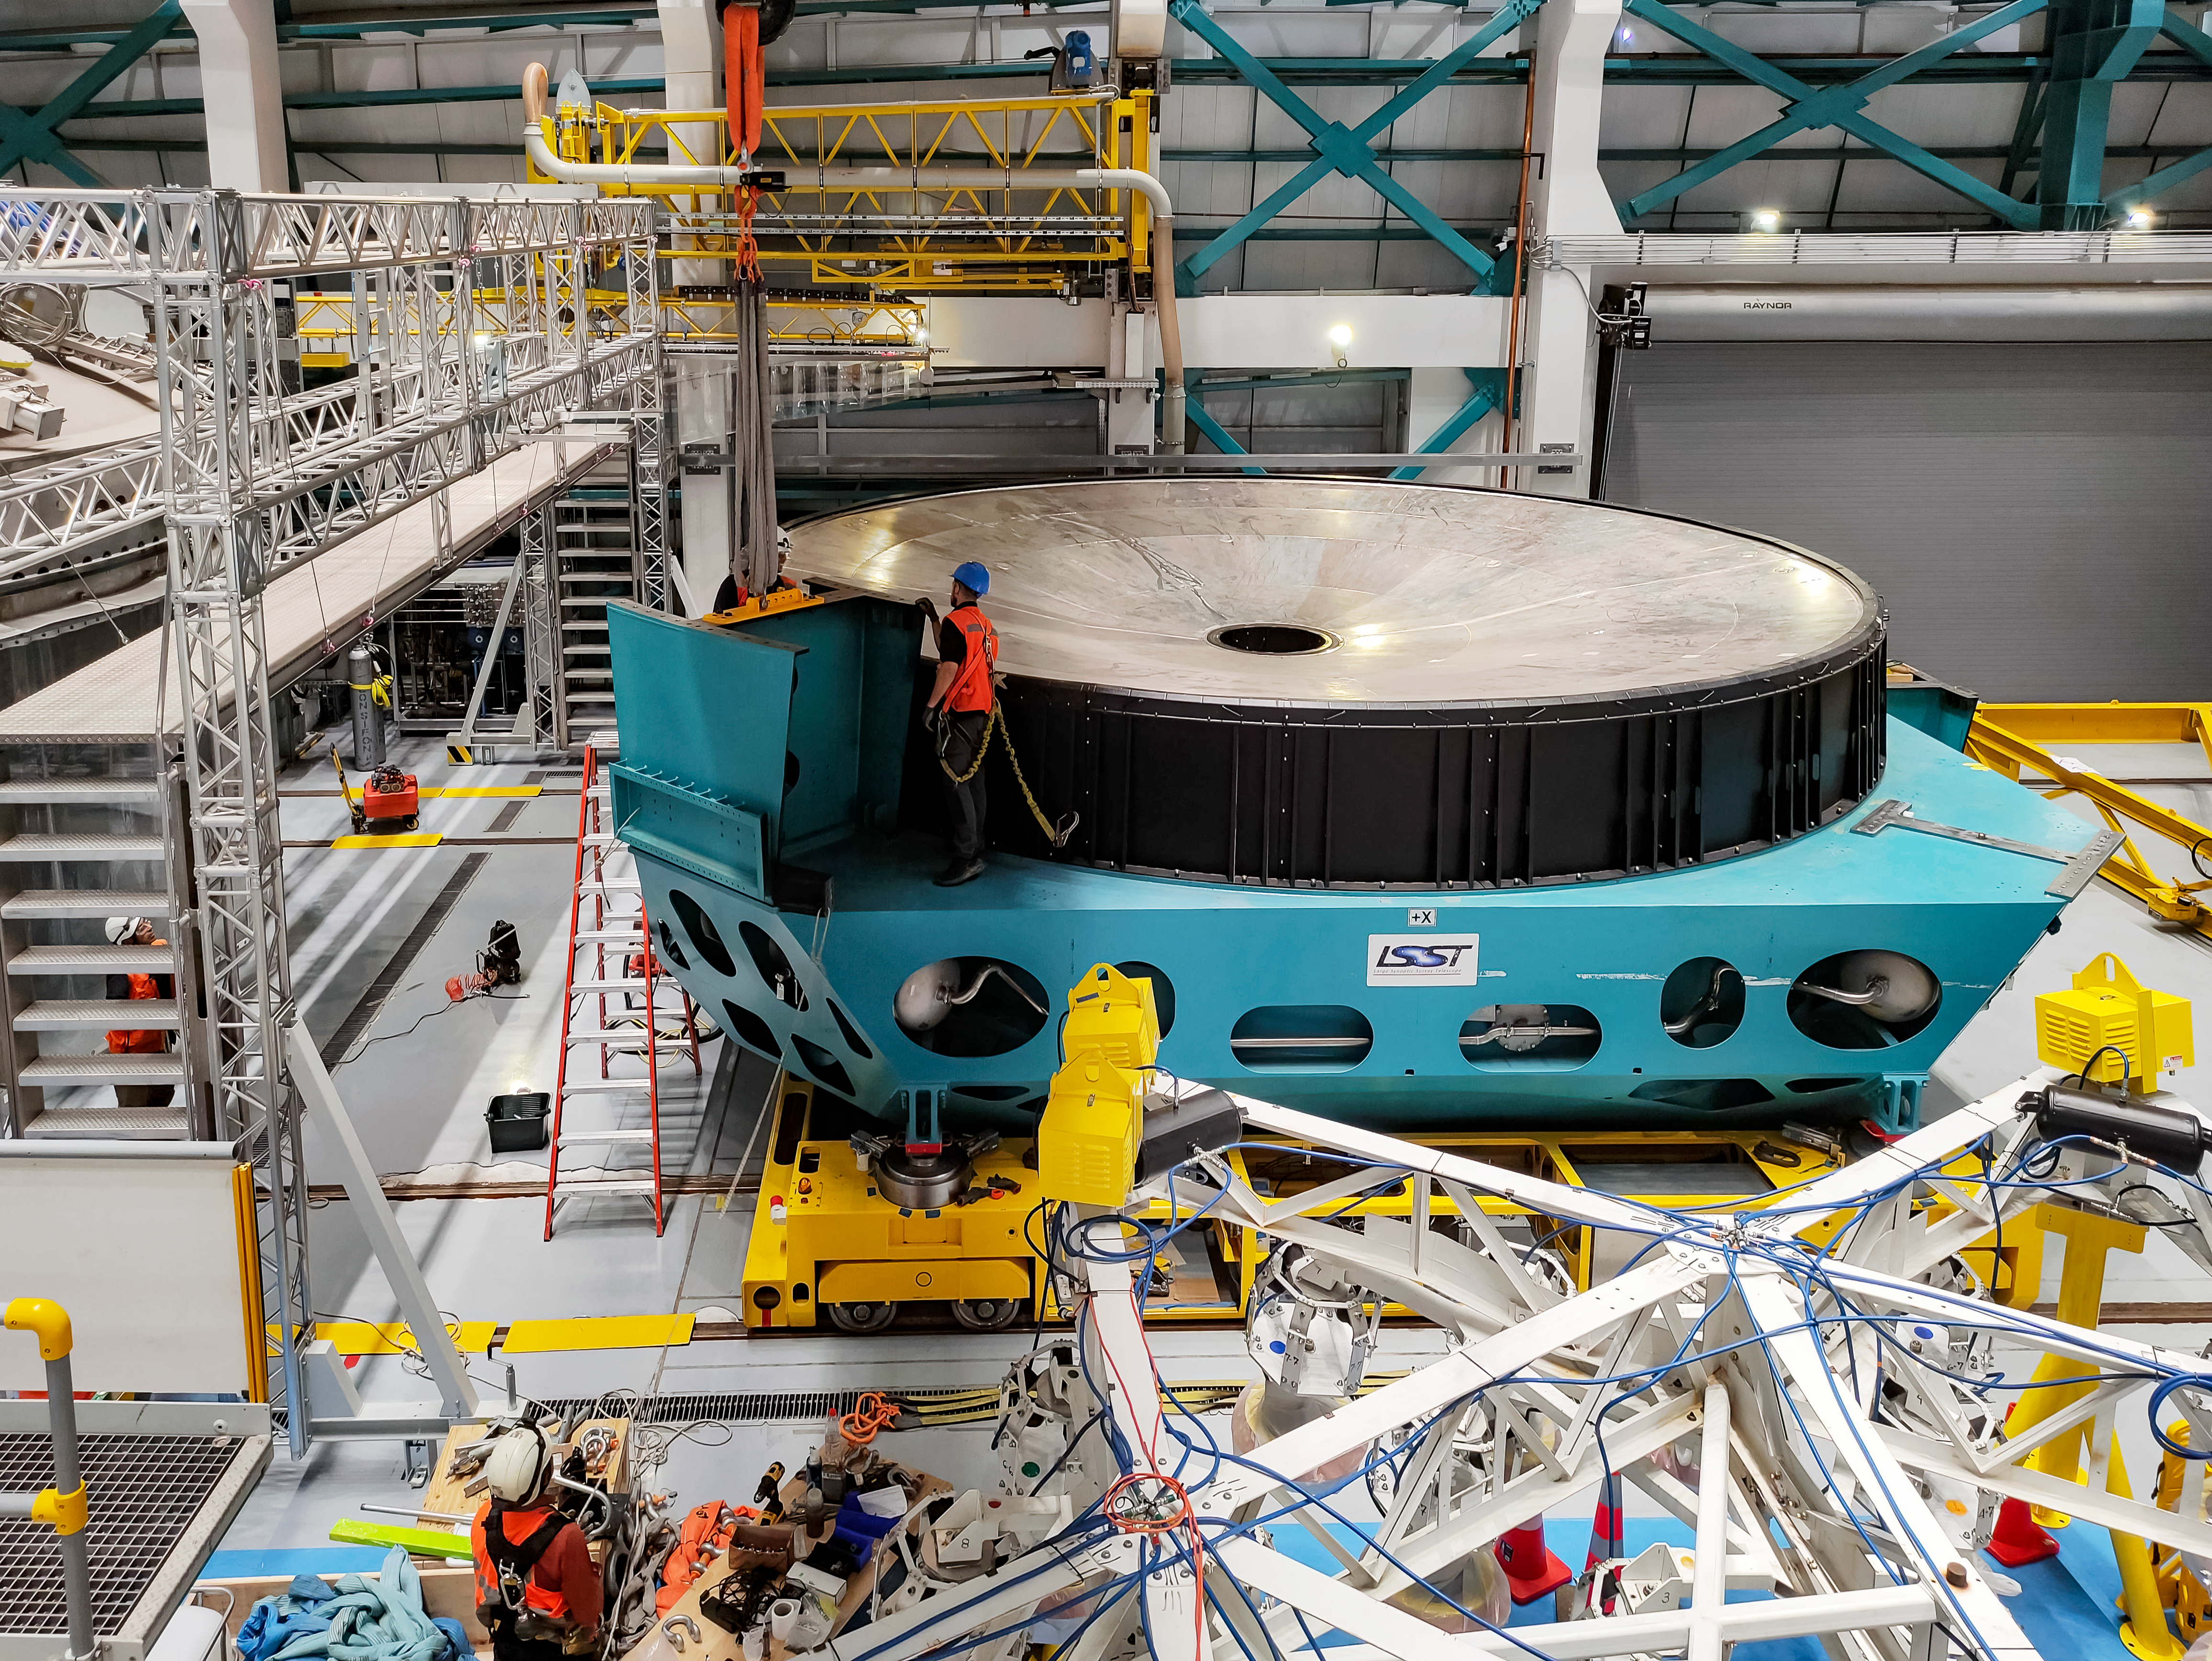

Vera C. Rubin Observatory staff remove the M1M3 cell and surrogate mass from the telescope mount.

Vera C. Rubin Observatory summit staff remove the Primary/Tertiary (M1M3) mirror cell and surrogate mirror from the telescope mount in January 2024 and move it to the Level 3 maintenance and integration hall in the Observatory.

Credit: Rubin Observatory/NSF/AURA/M. Rivera